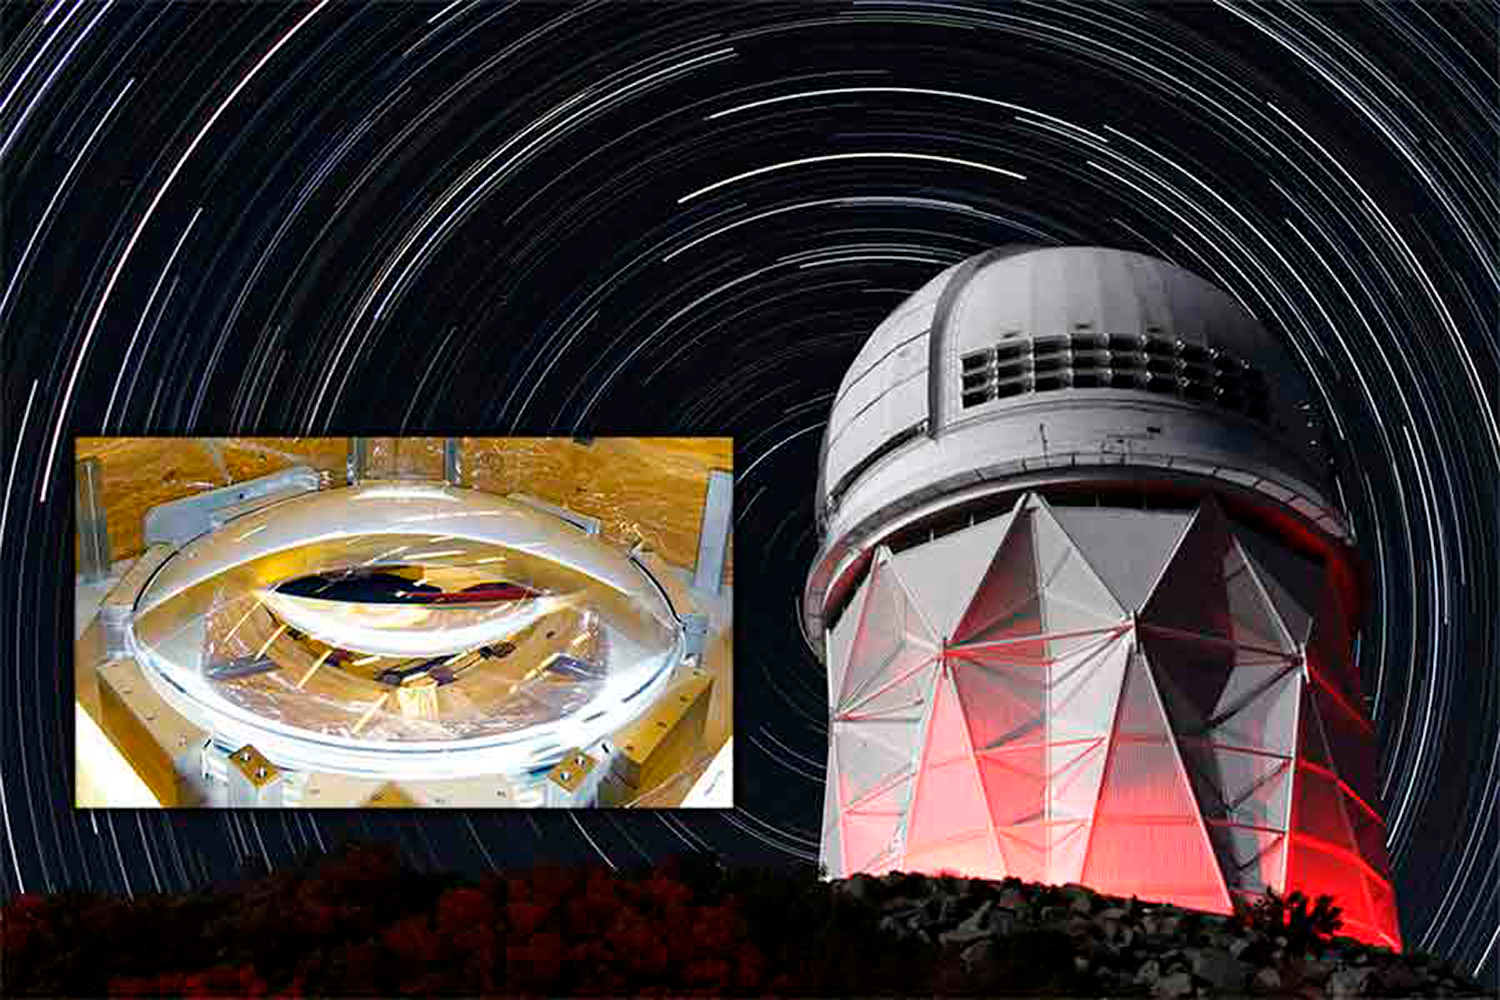

A new pair of lenses for the Mayall

To be deployed as part of the Dark Energy Spectroscopic Instrument project, the lenses, which weigh a quarter ton, will help us see the effect of dark energy on the expansion history of the universe.

Credit: P. Marenfeld & NOAO/AURA/NSF; Inset: Tim Miller, LBL